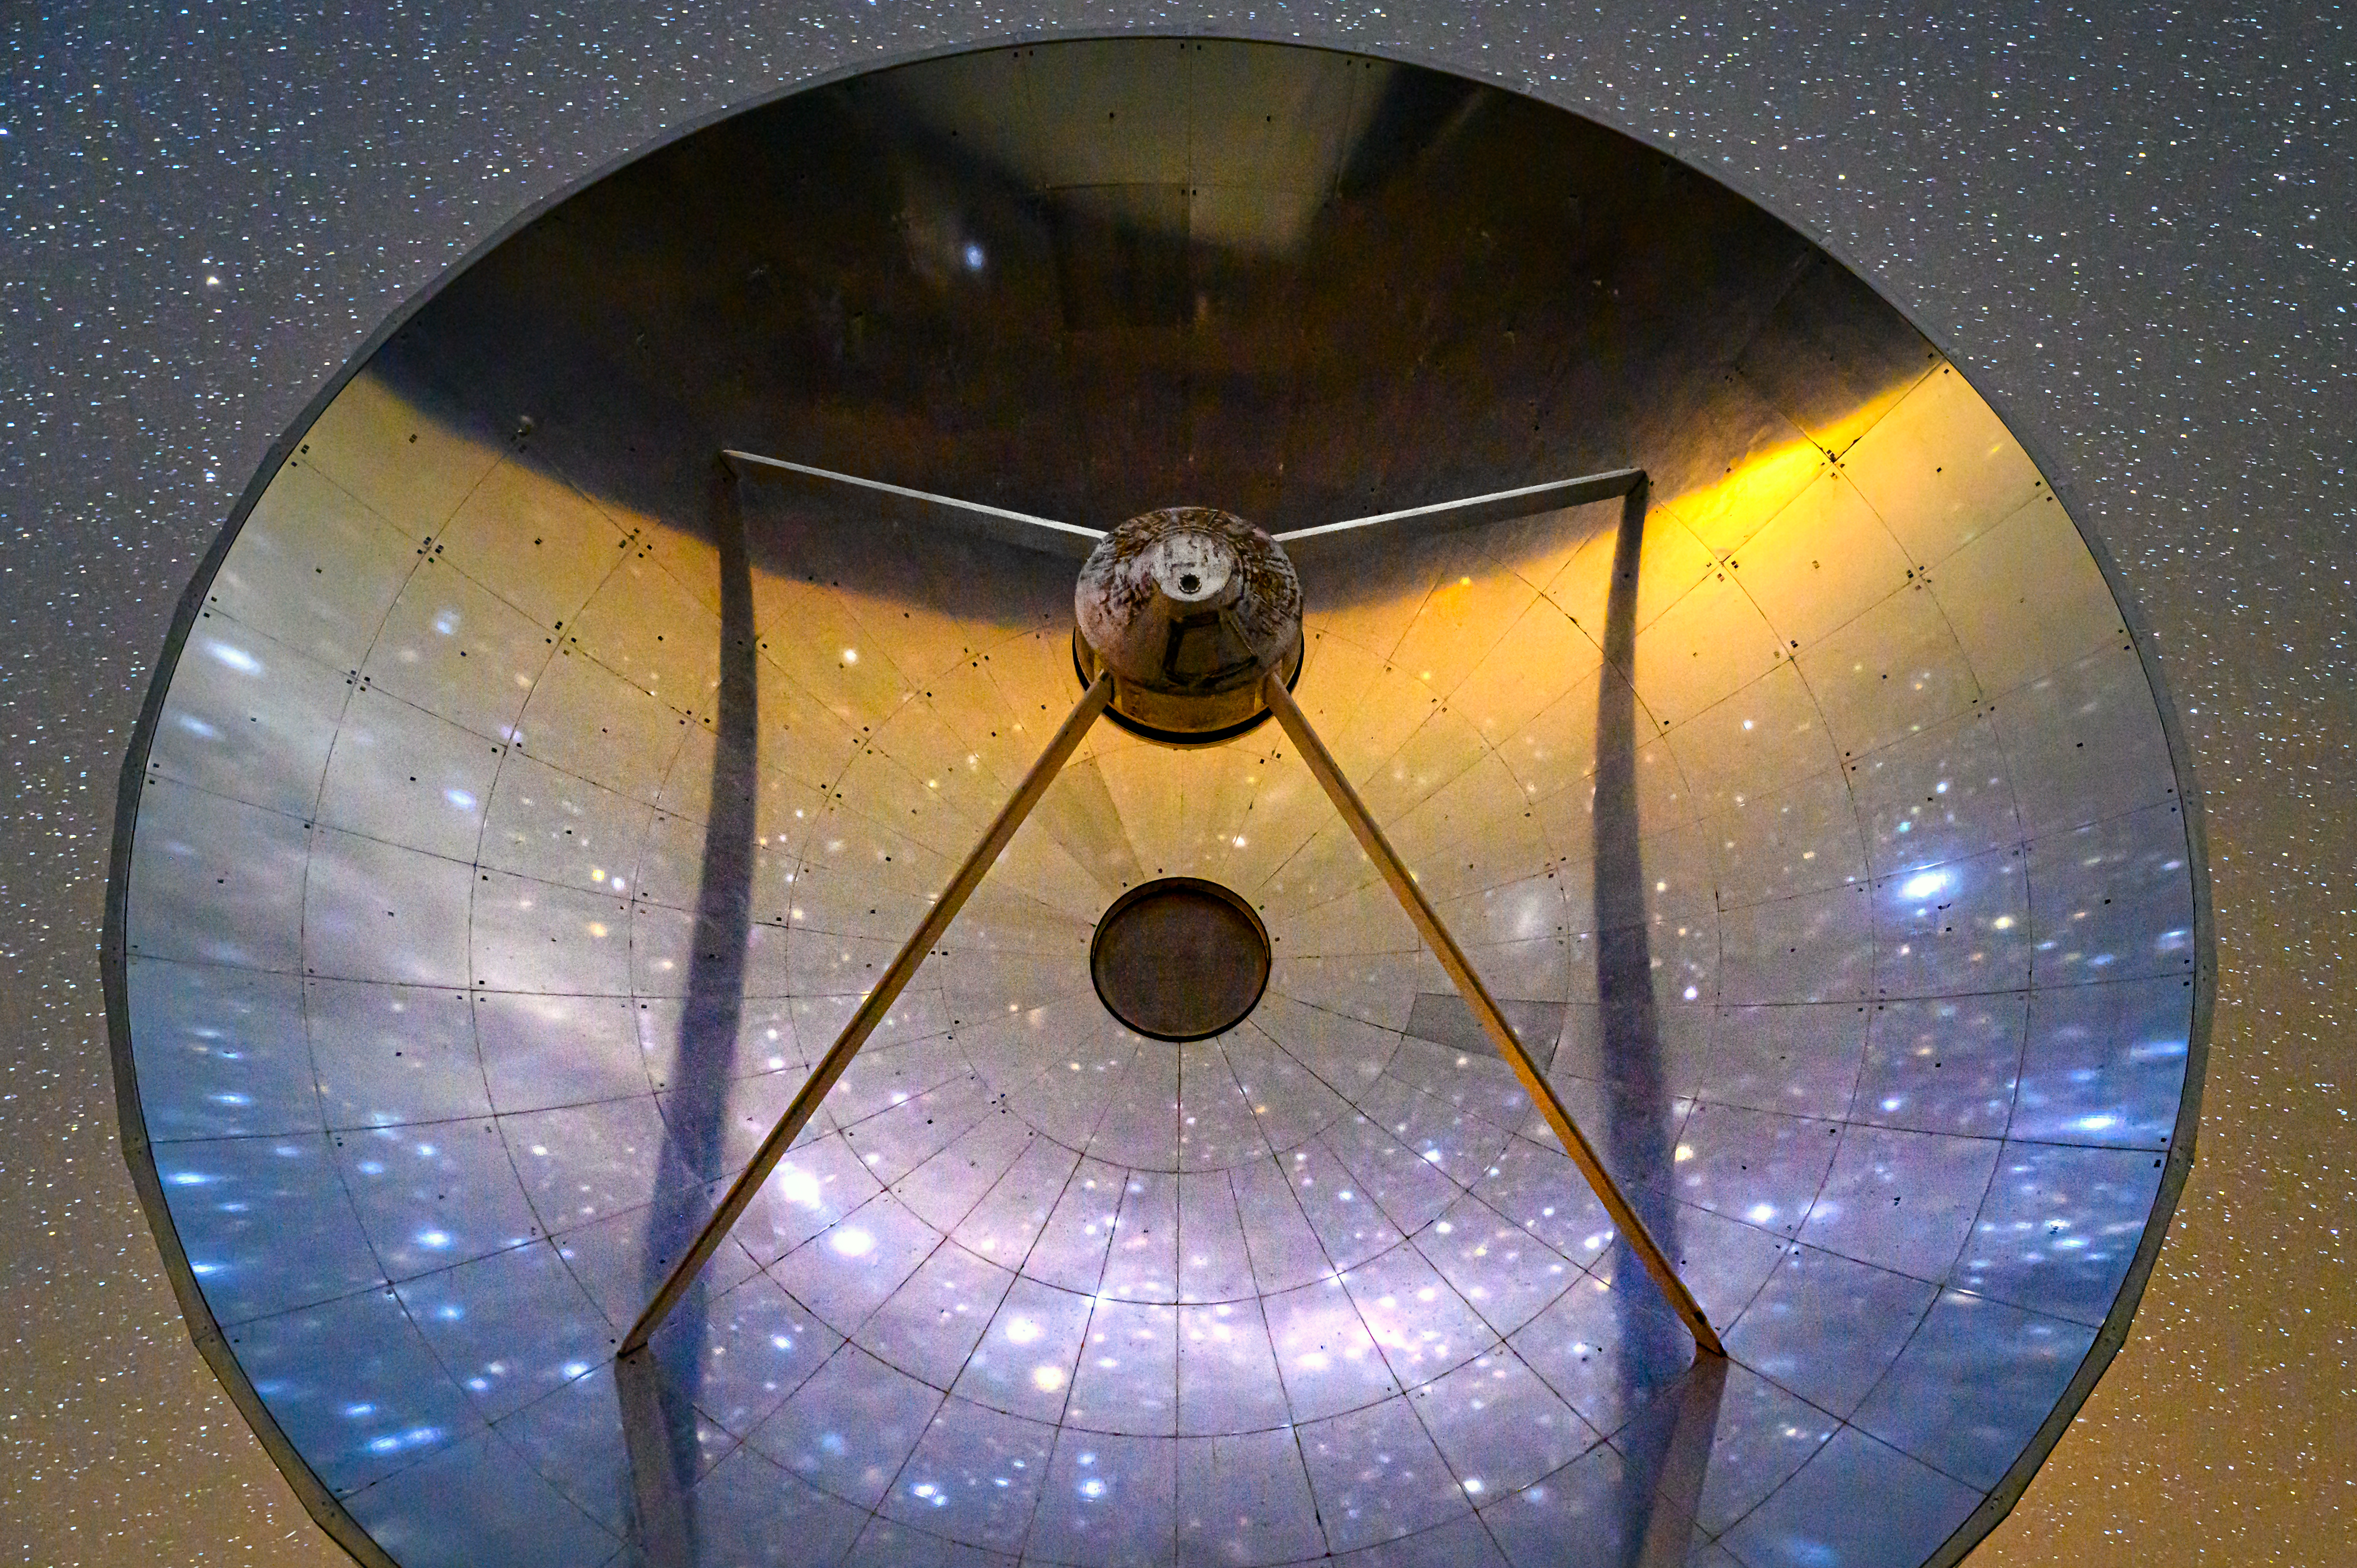

Swedish-ESO Submillimetre Telescope

The Swedish-ESO Submillimetre Telescope (SEST) was built in 1987 on behalf of the Swedish Natural Science Research Council (NFR) and ESO. Although decomissioned in 2003, it still stands tall at ESO's La Silla Observatory in the Chilean Atacama Desert.

Credit: ESO/A. Ghizzi Panizza (www.albertoghizzipanizza.com)